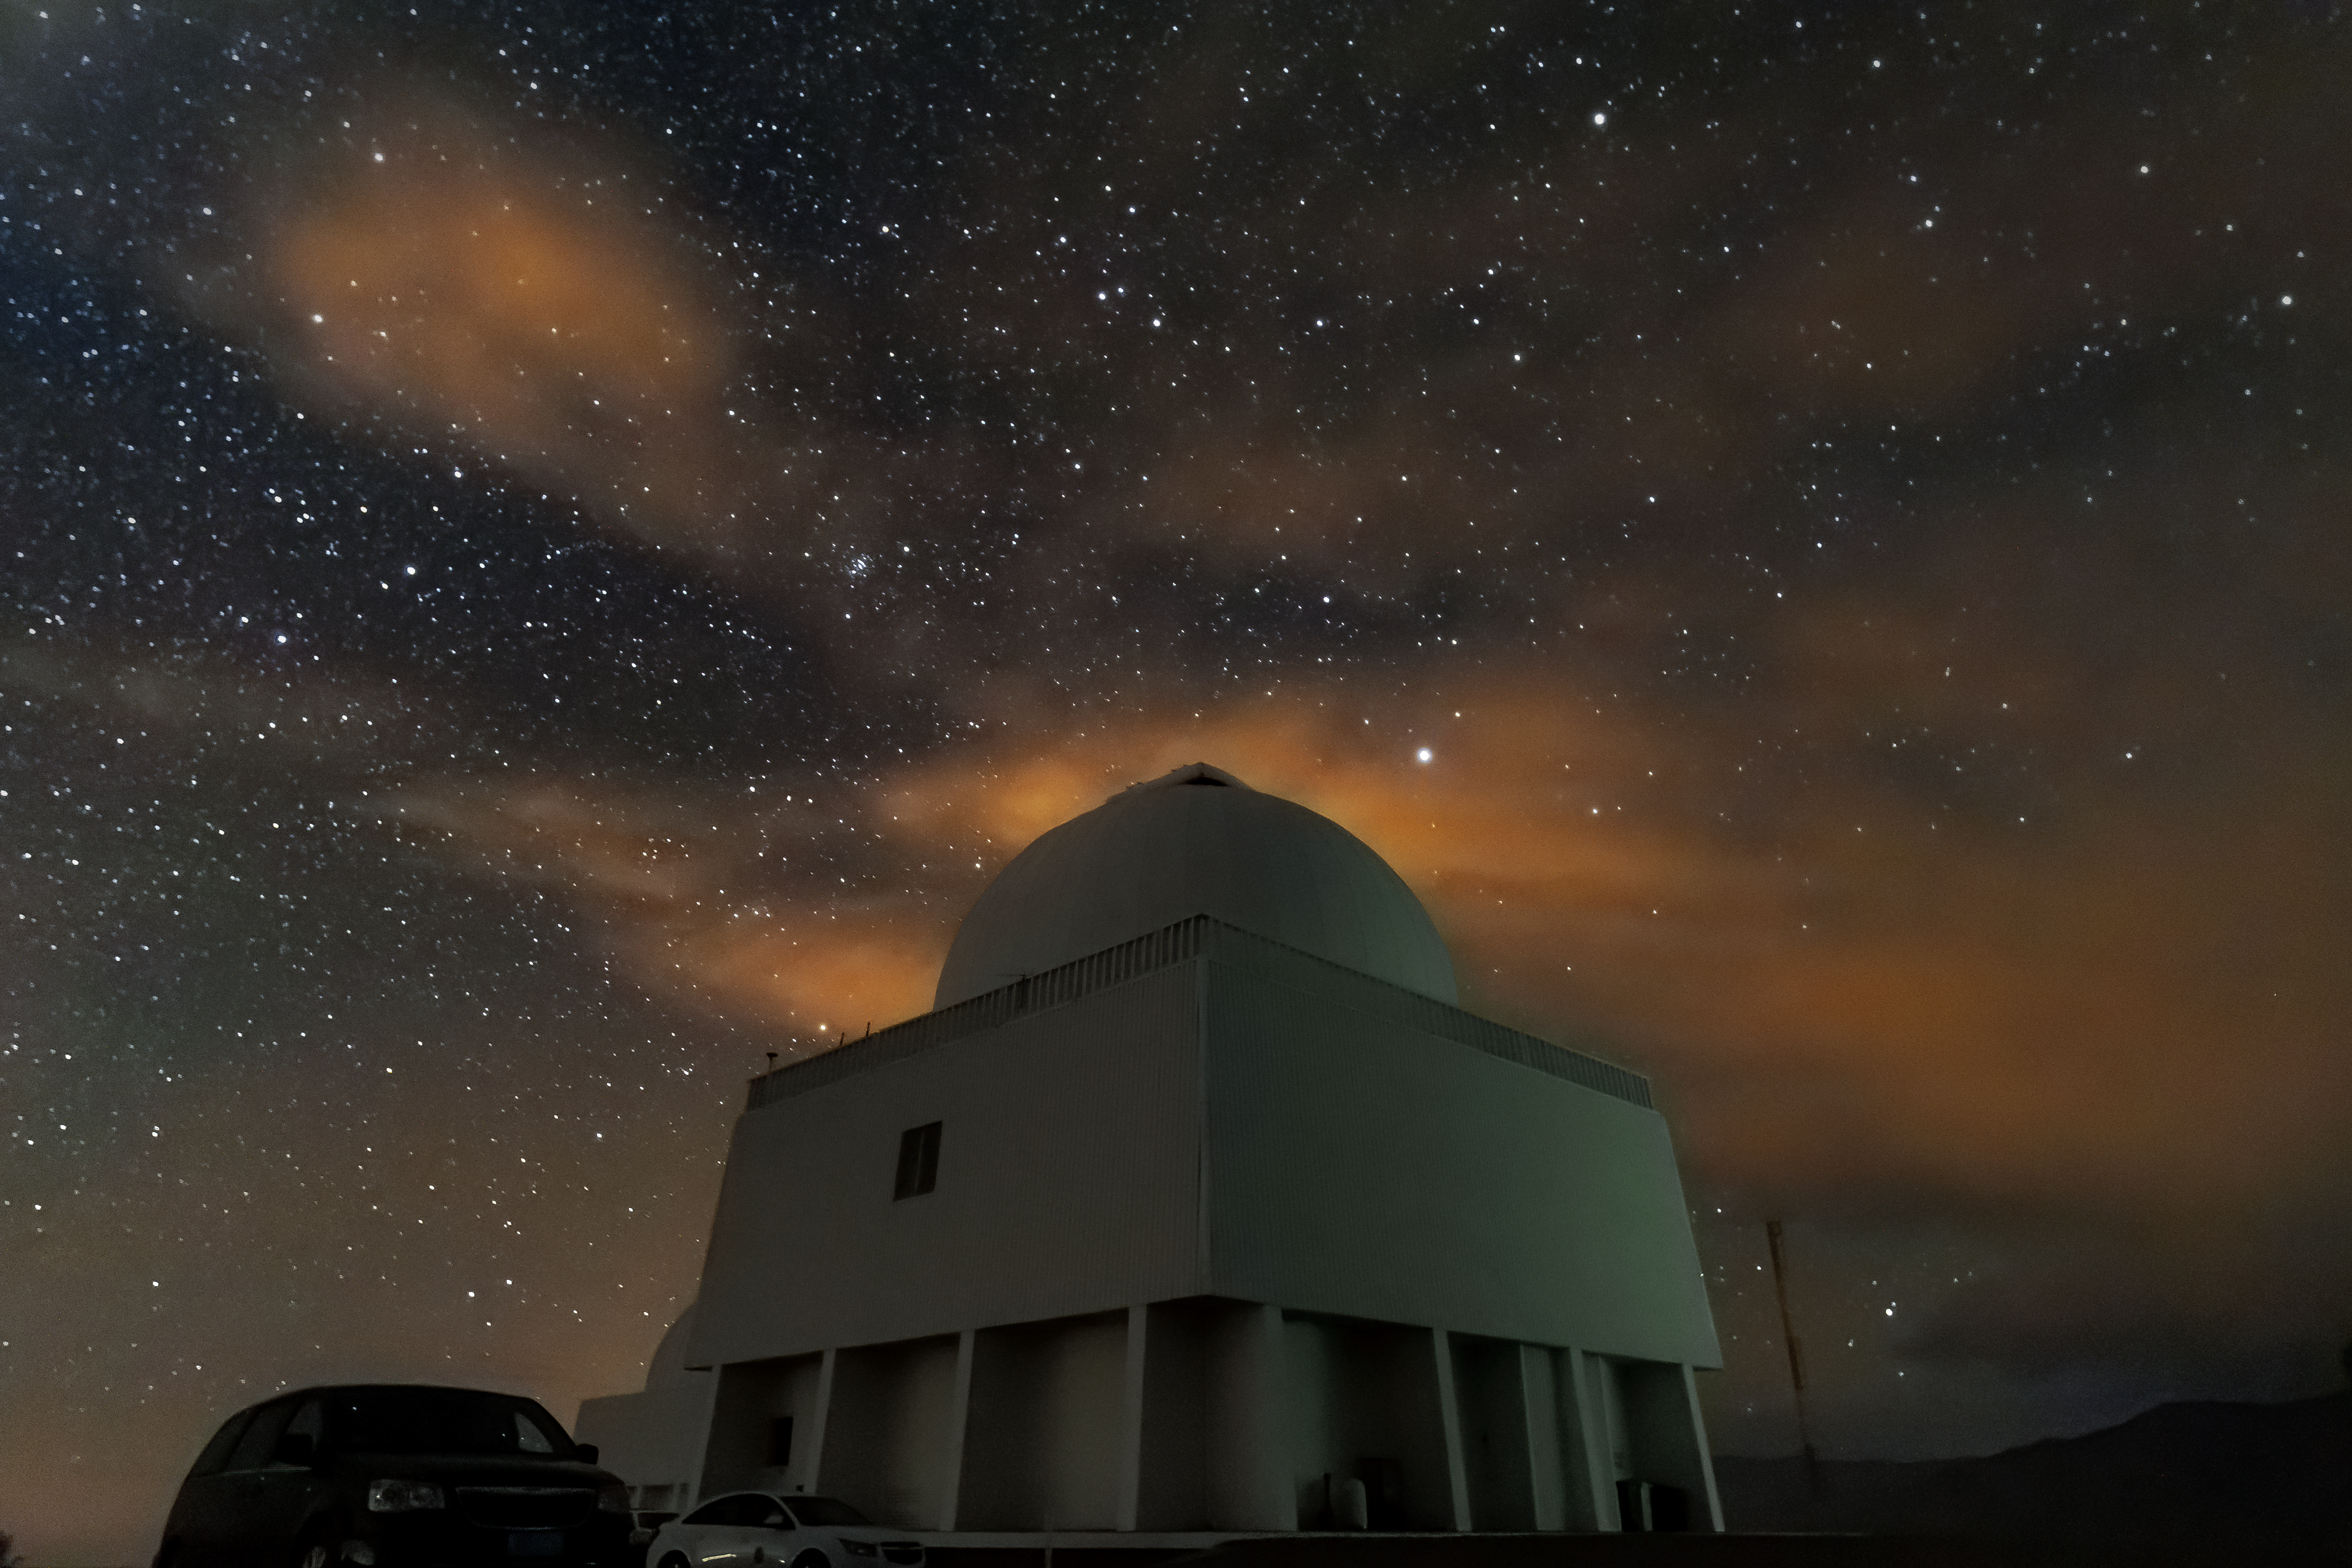

Starry skies over Cerro Tololo Inter-American Observatory

Starry skies over the SMARTS 1.5-meter Telescope at Cerro Tololo Inter-American Observatory.

Credit: CTIO/NOIRLab/NSF/AURA/D. Munizaga